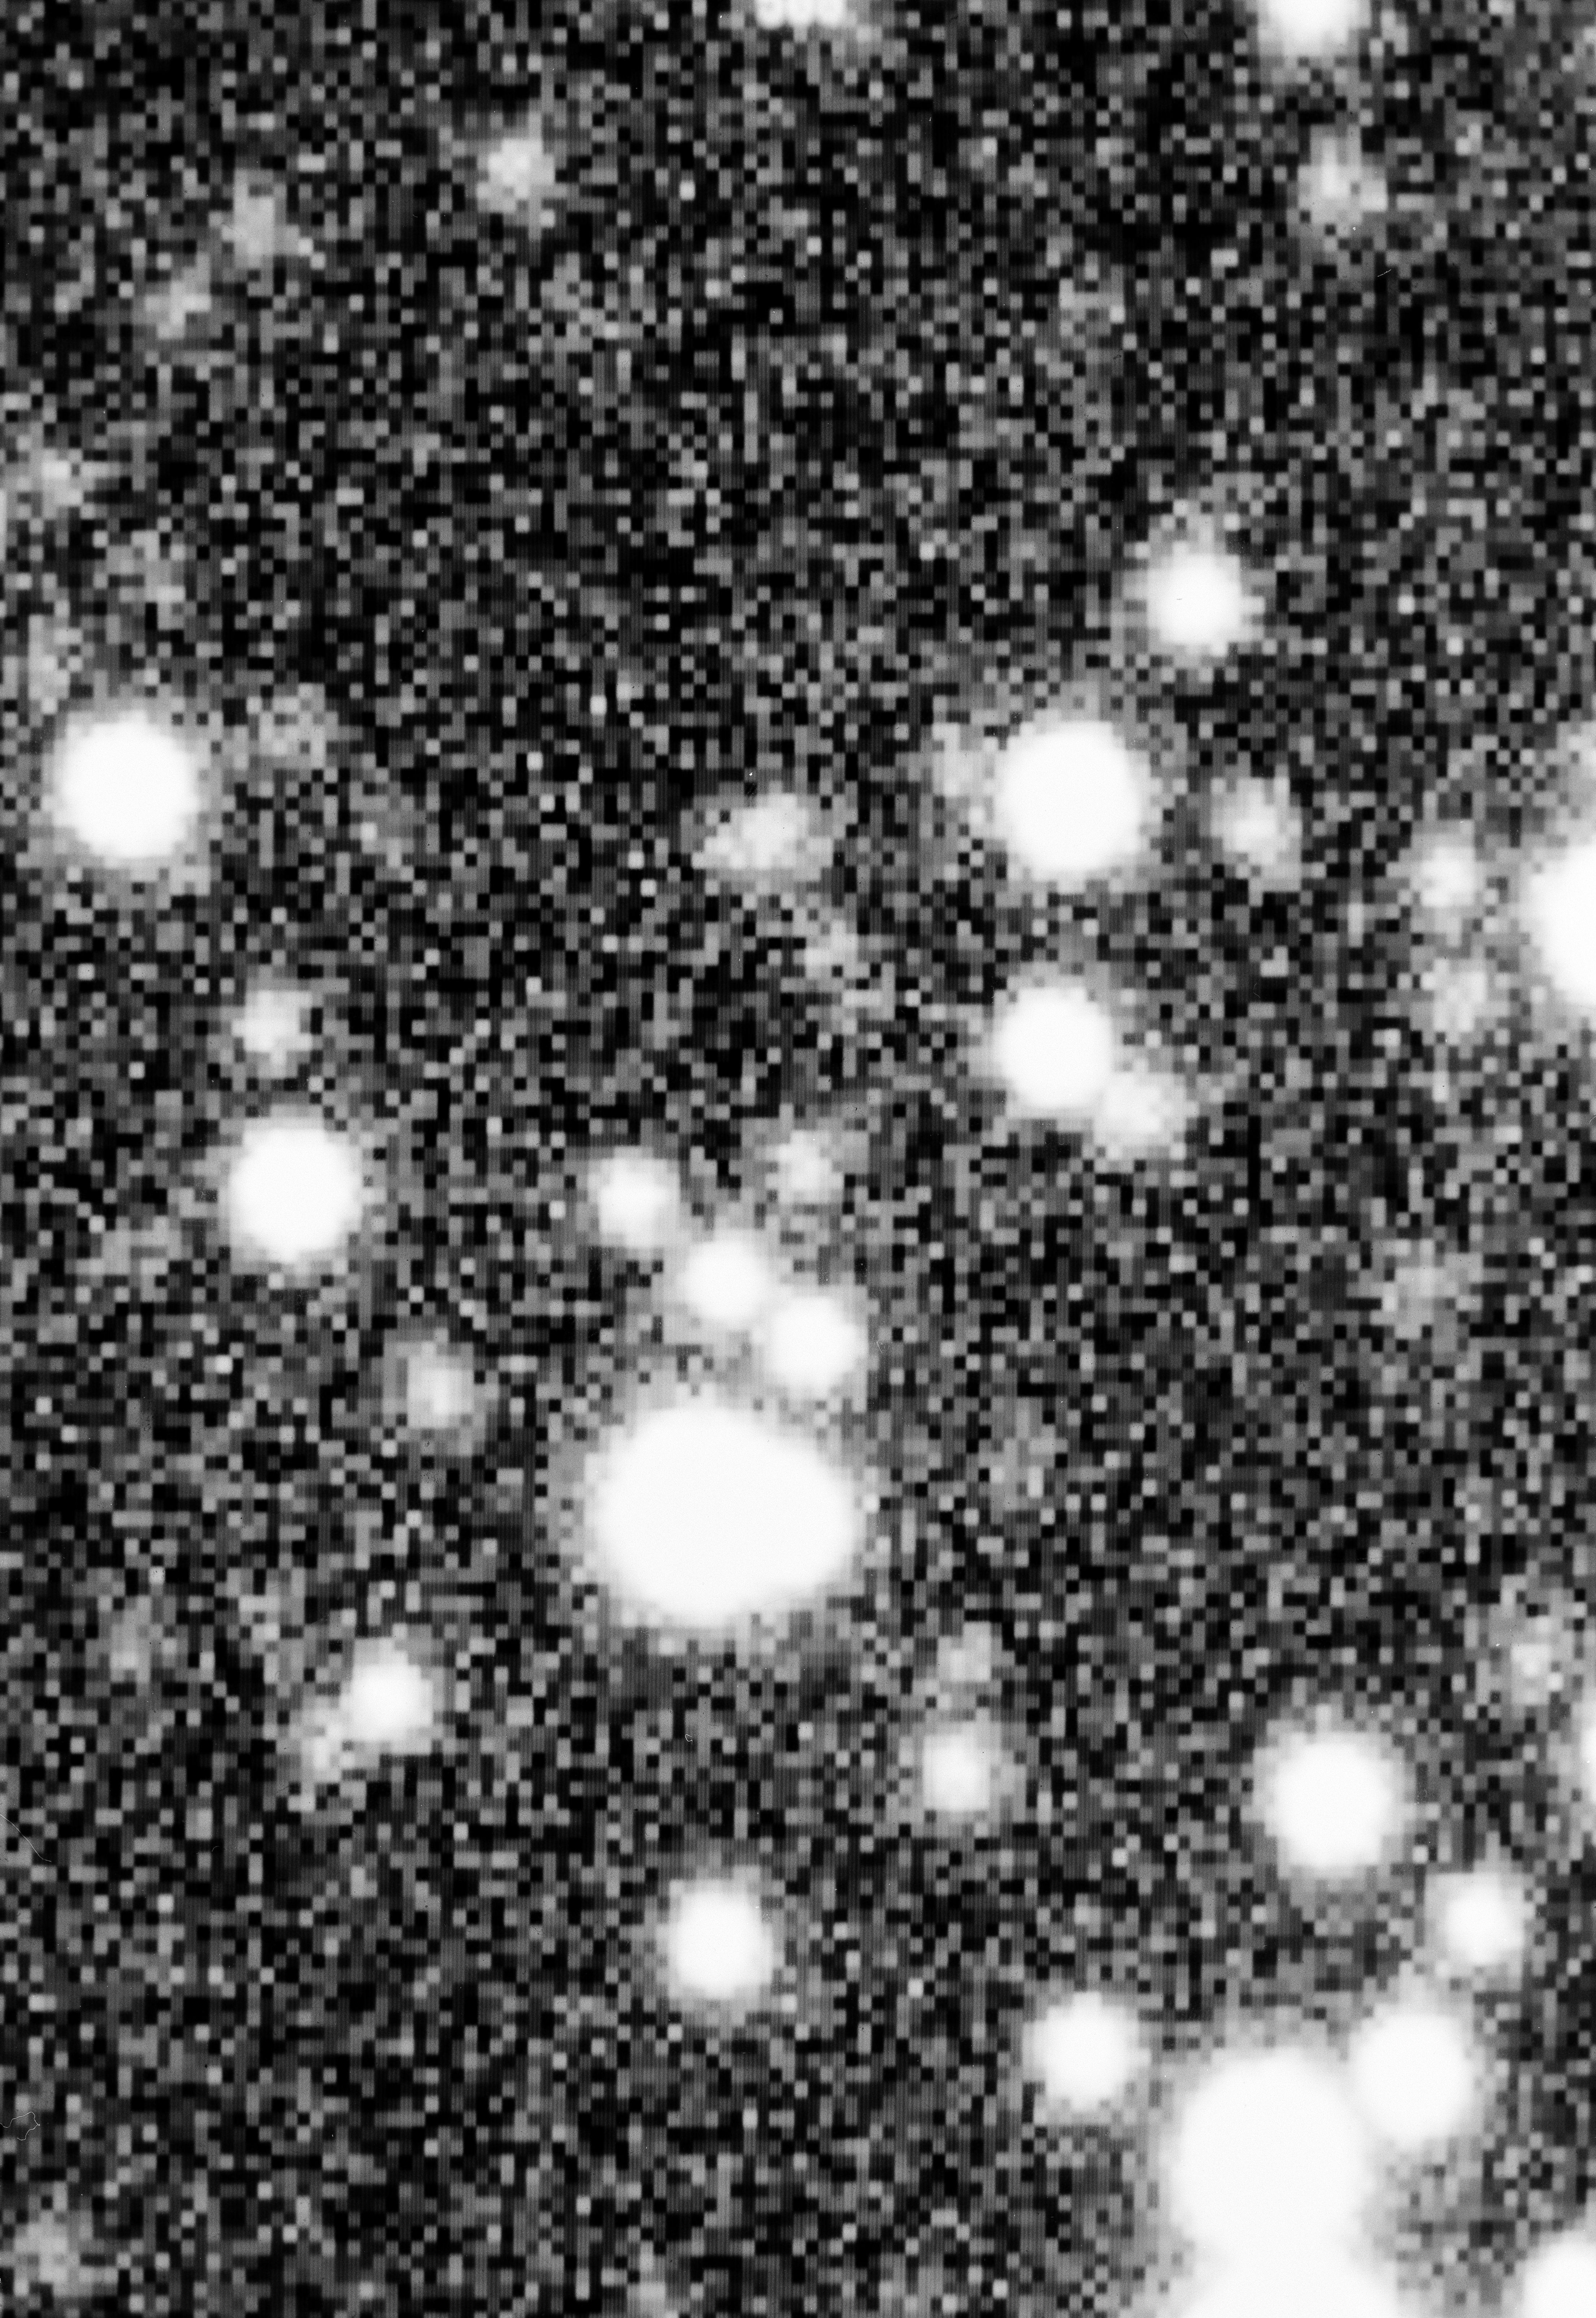

Supernova 1992C progenitor

This is the field-of-view of Supernova 1992C, located in the barred spiral galaxy NGC 3367.

Credit: ESO